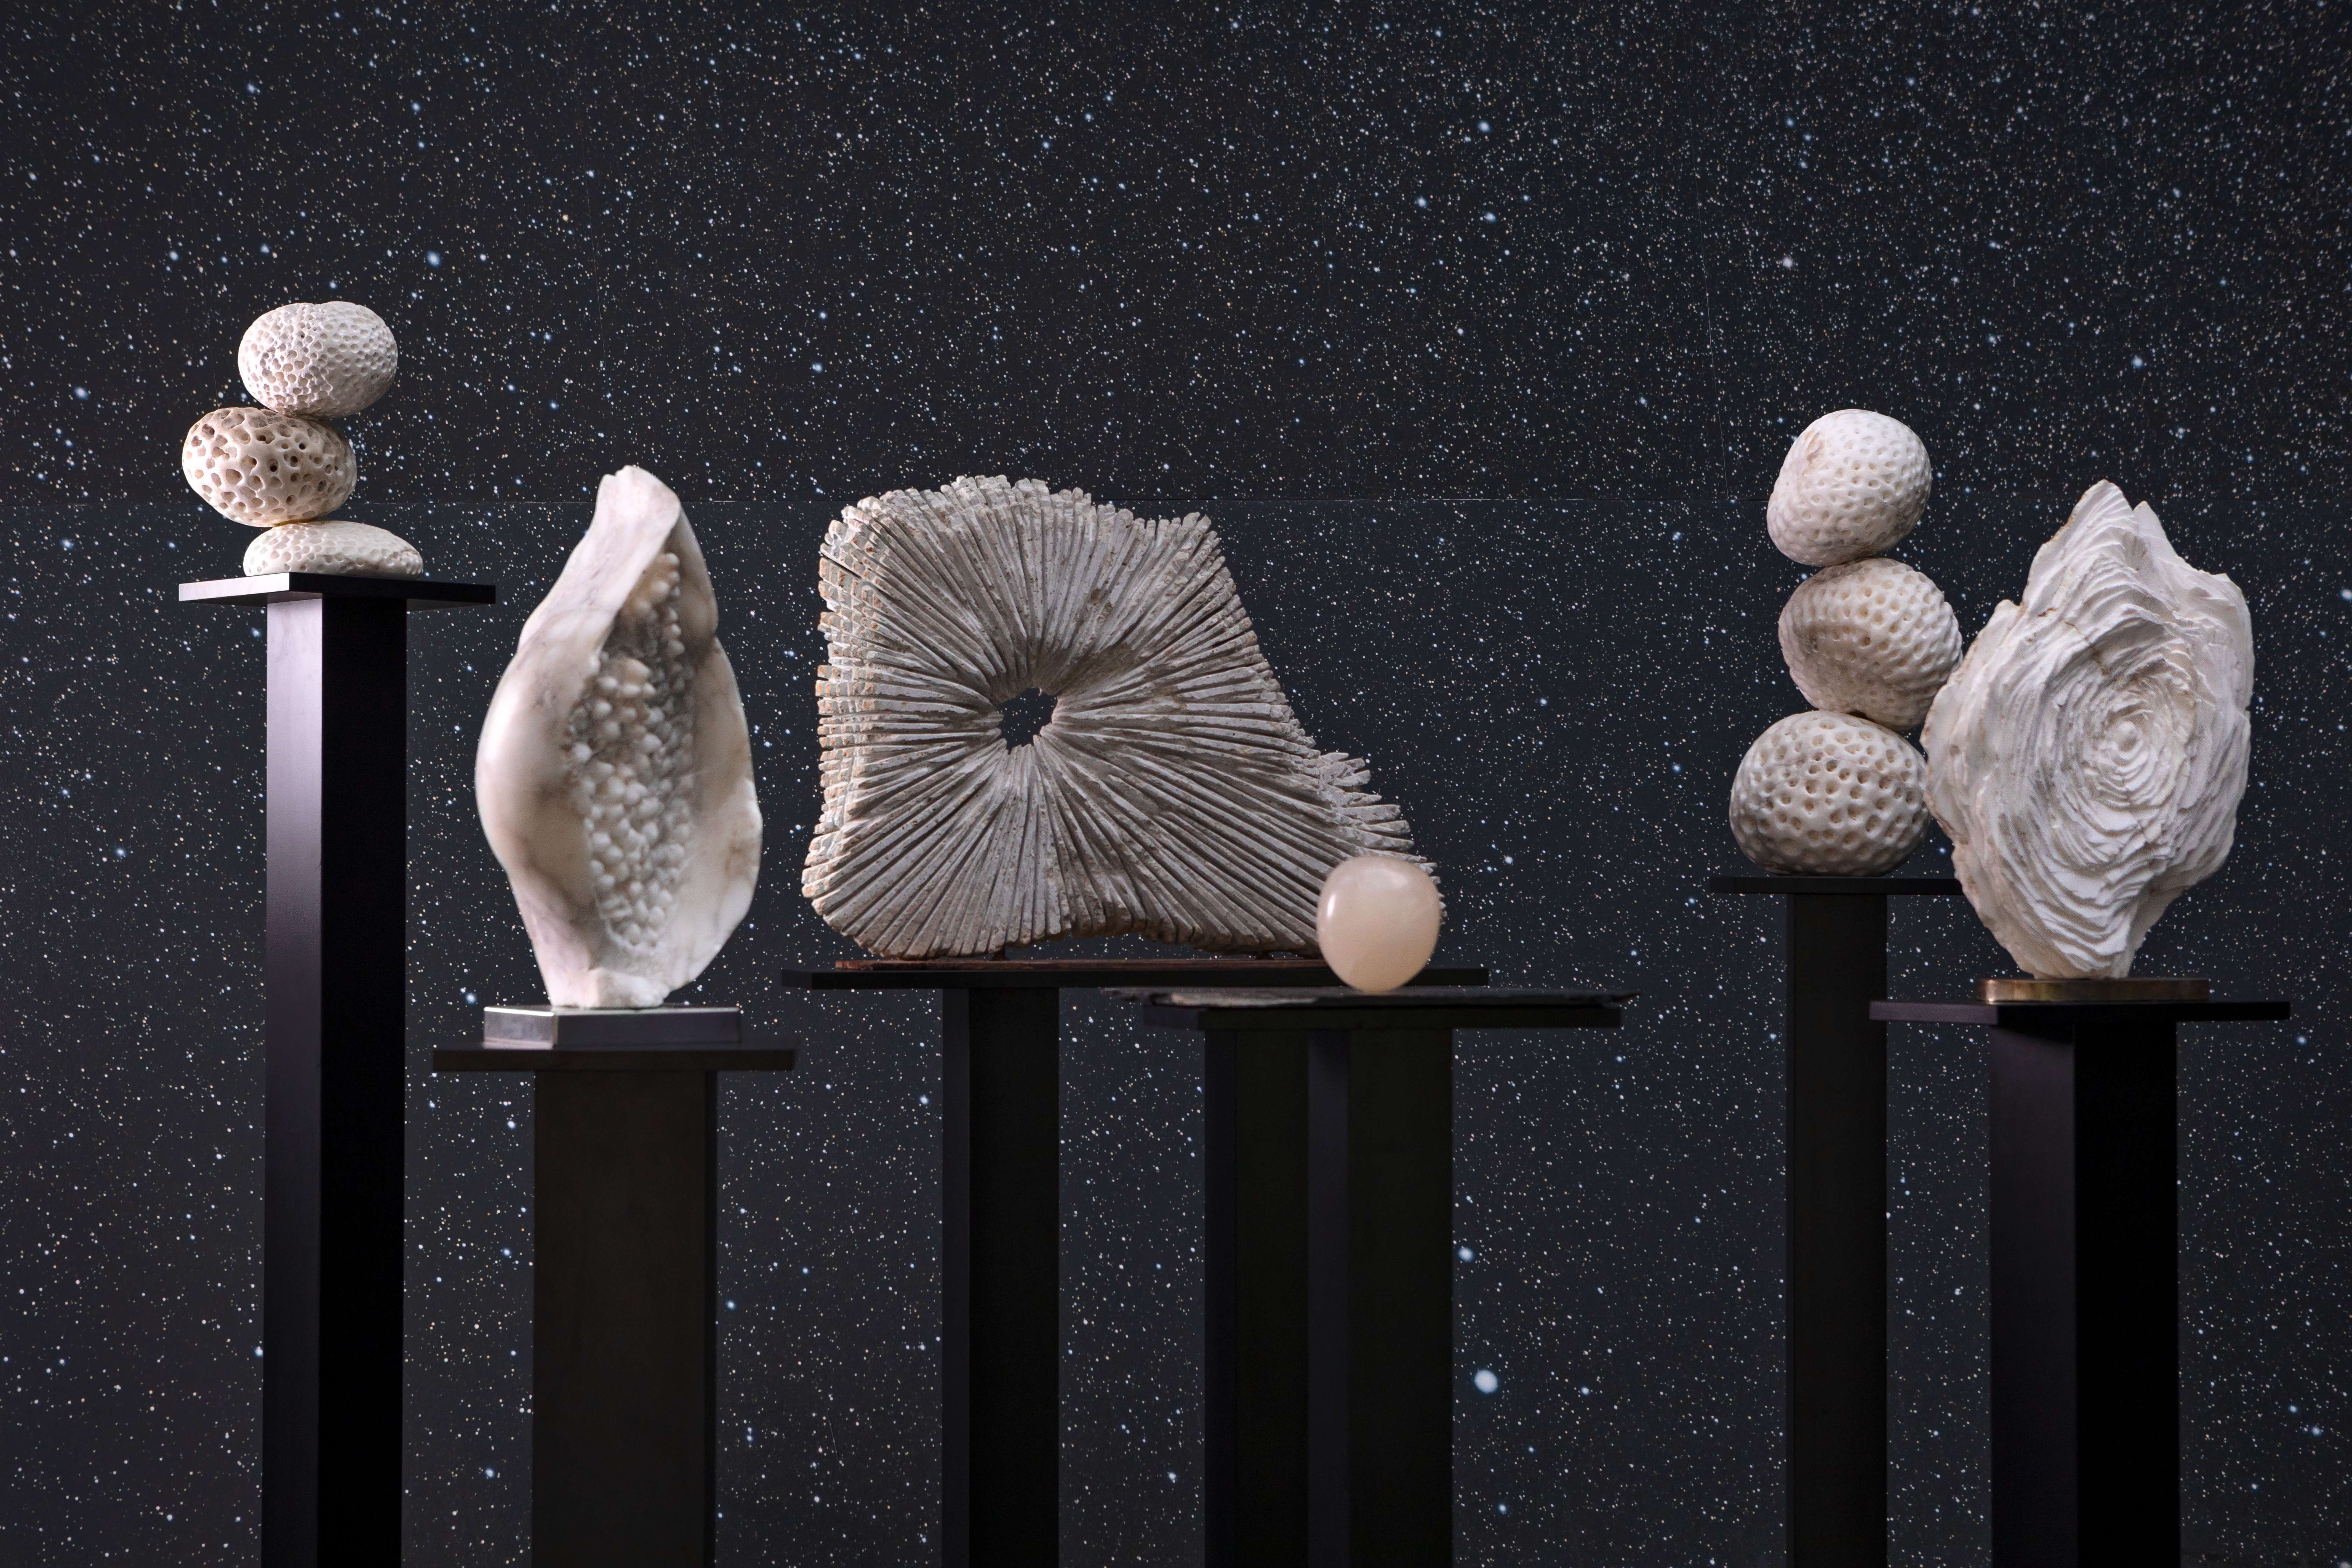

Sculpted space

This image shows works by Sara Teresano, displayed in the Void of the ESO Supernova Planetarium & Visitor Centre as part of the Our Place in Space exhibition.

The exhibition will be on display from 17 May to 2 September 2018 and will showcase art and science inspired by the spectacular images of the NASA/ESA Hubble Space Telescope.

Credit: ESO/M. Zamani